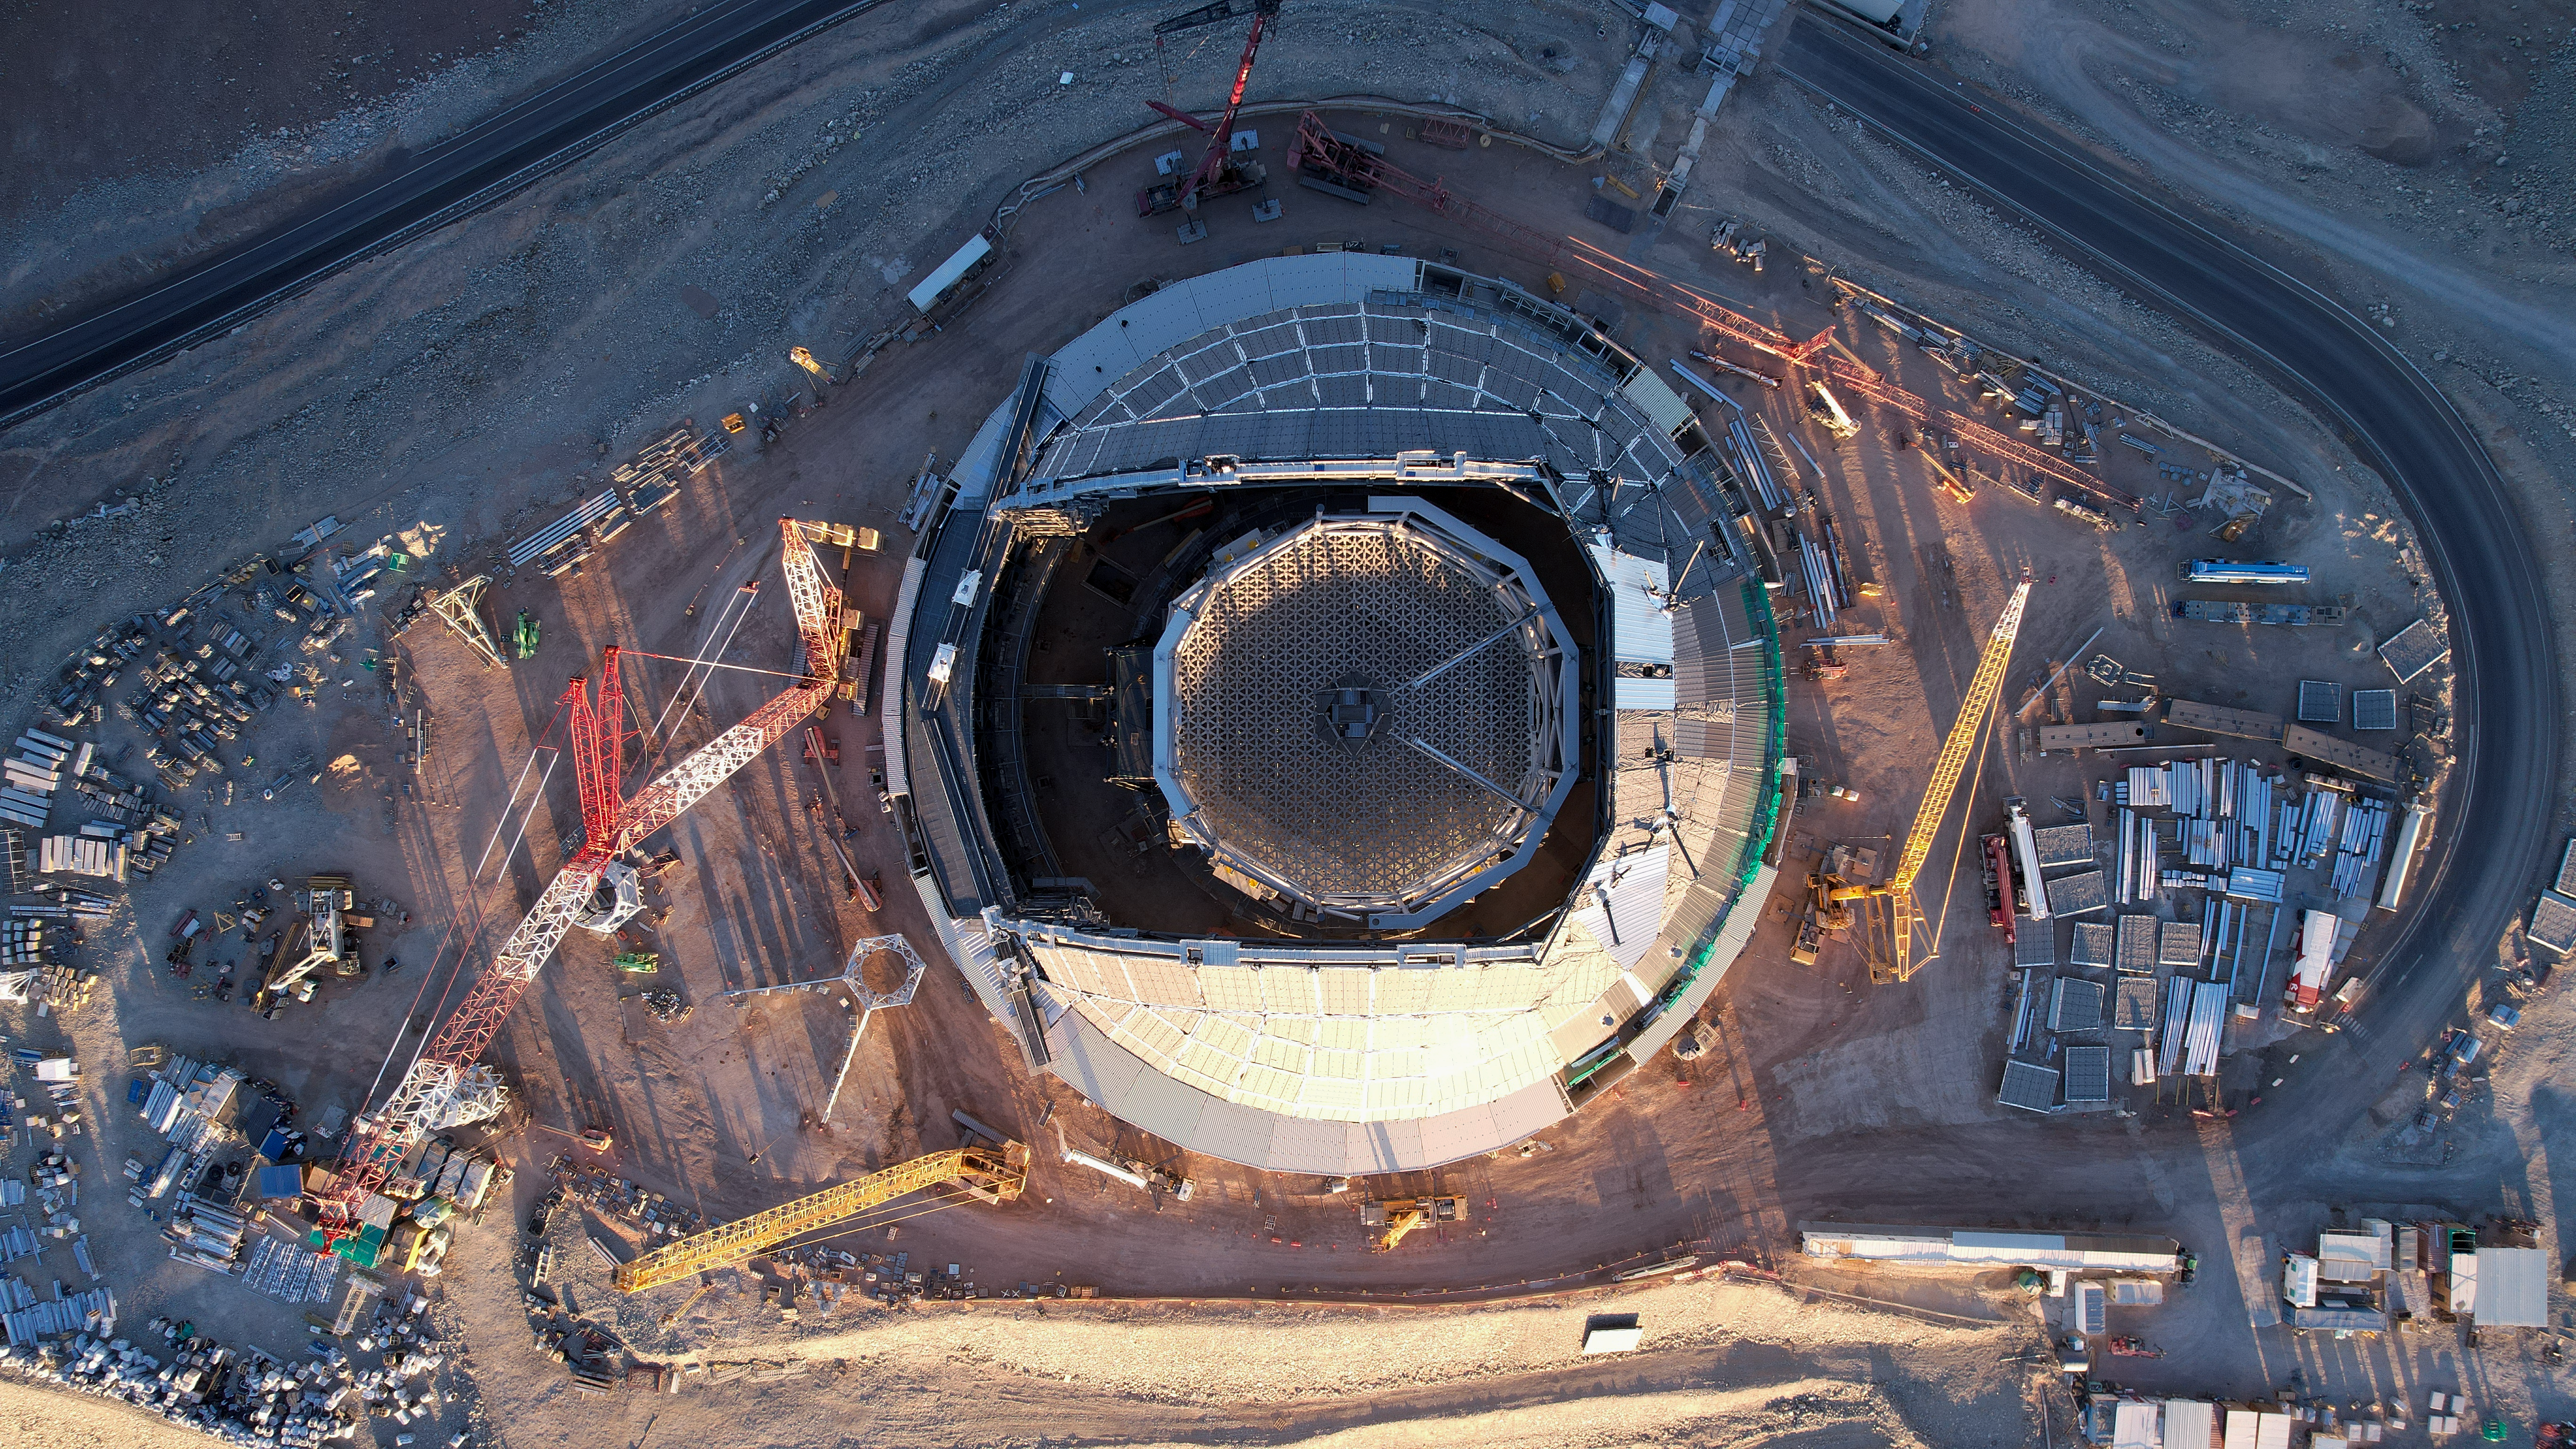

Biggest eye on the sky - the ELT

The Extremely Large Telescope (ELT) will be one of ESO's flagship telescopes in the next decades. In this aerial photo, the telescope looks like an eye, pointing at the sky. The image shows the ELT still in its construction phase. Through the open dome we see the honey-comb-like structure of the ELT's main mirror. With an astonoishing size of 39 meters in diameter, this will be the biggest telescope mirror in the world.

Credit: ESO/G. Vecchia